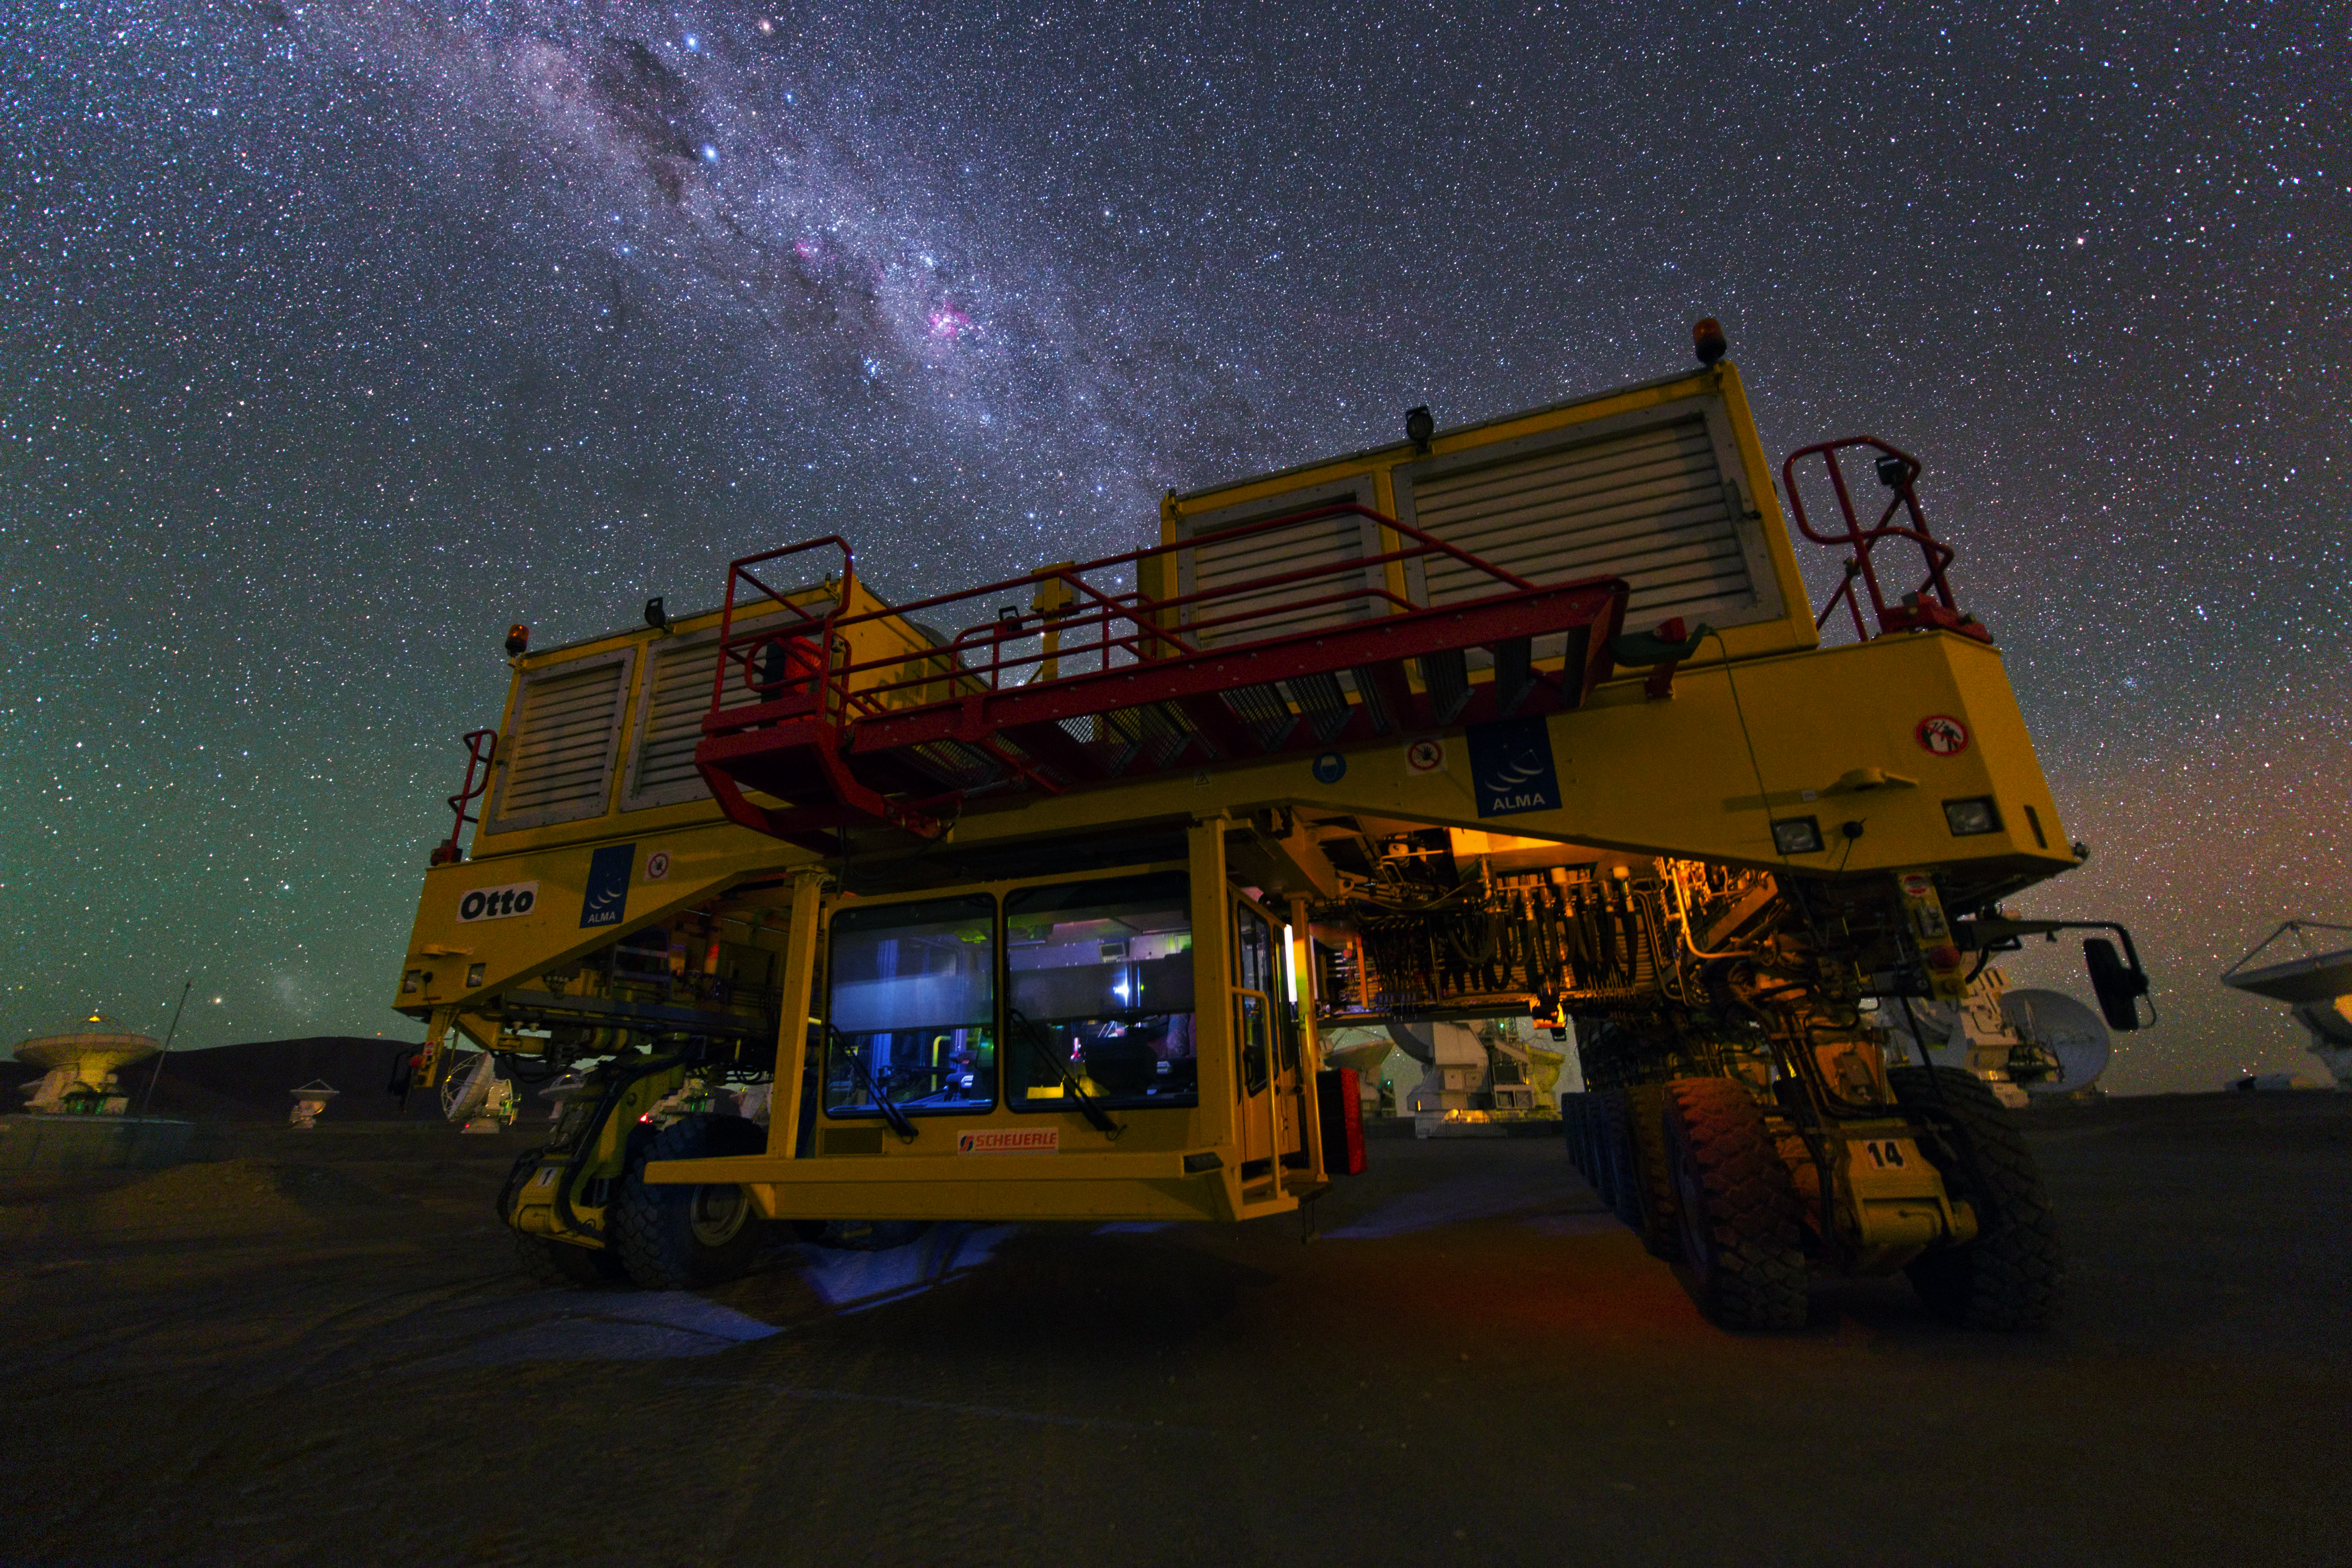

Otto at night

Night view of one of the ALMA transporters, Otto, at the high site of Chajnantor Plateau. Image taken during the ESO Ultra HD Expedition.

Credit: Y. Beletsky (LCO)/ESO